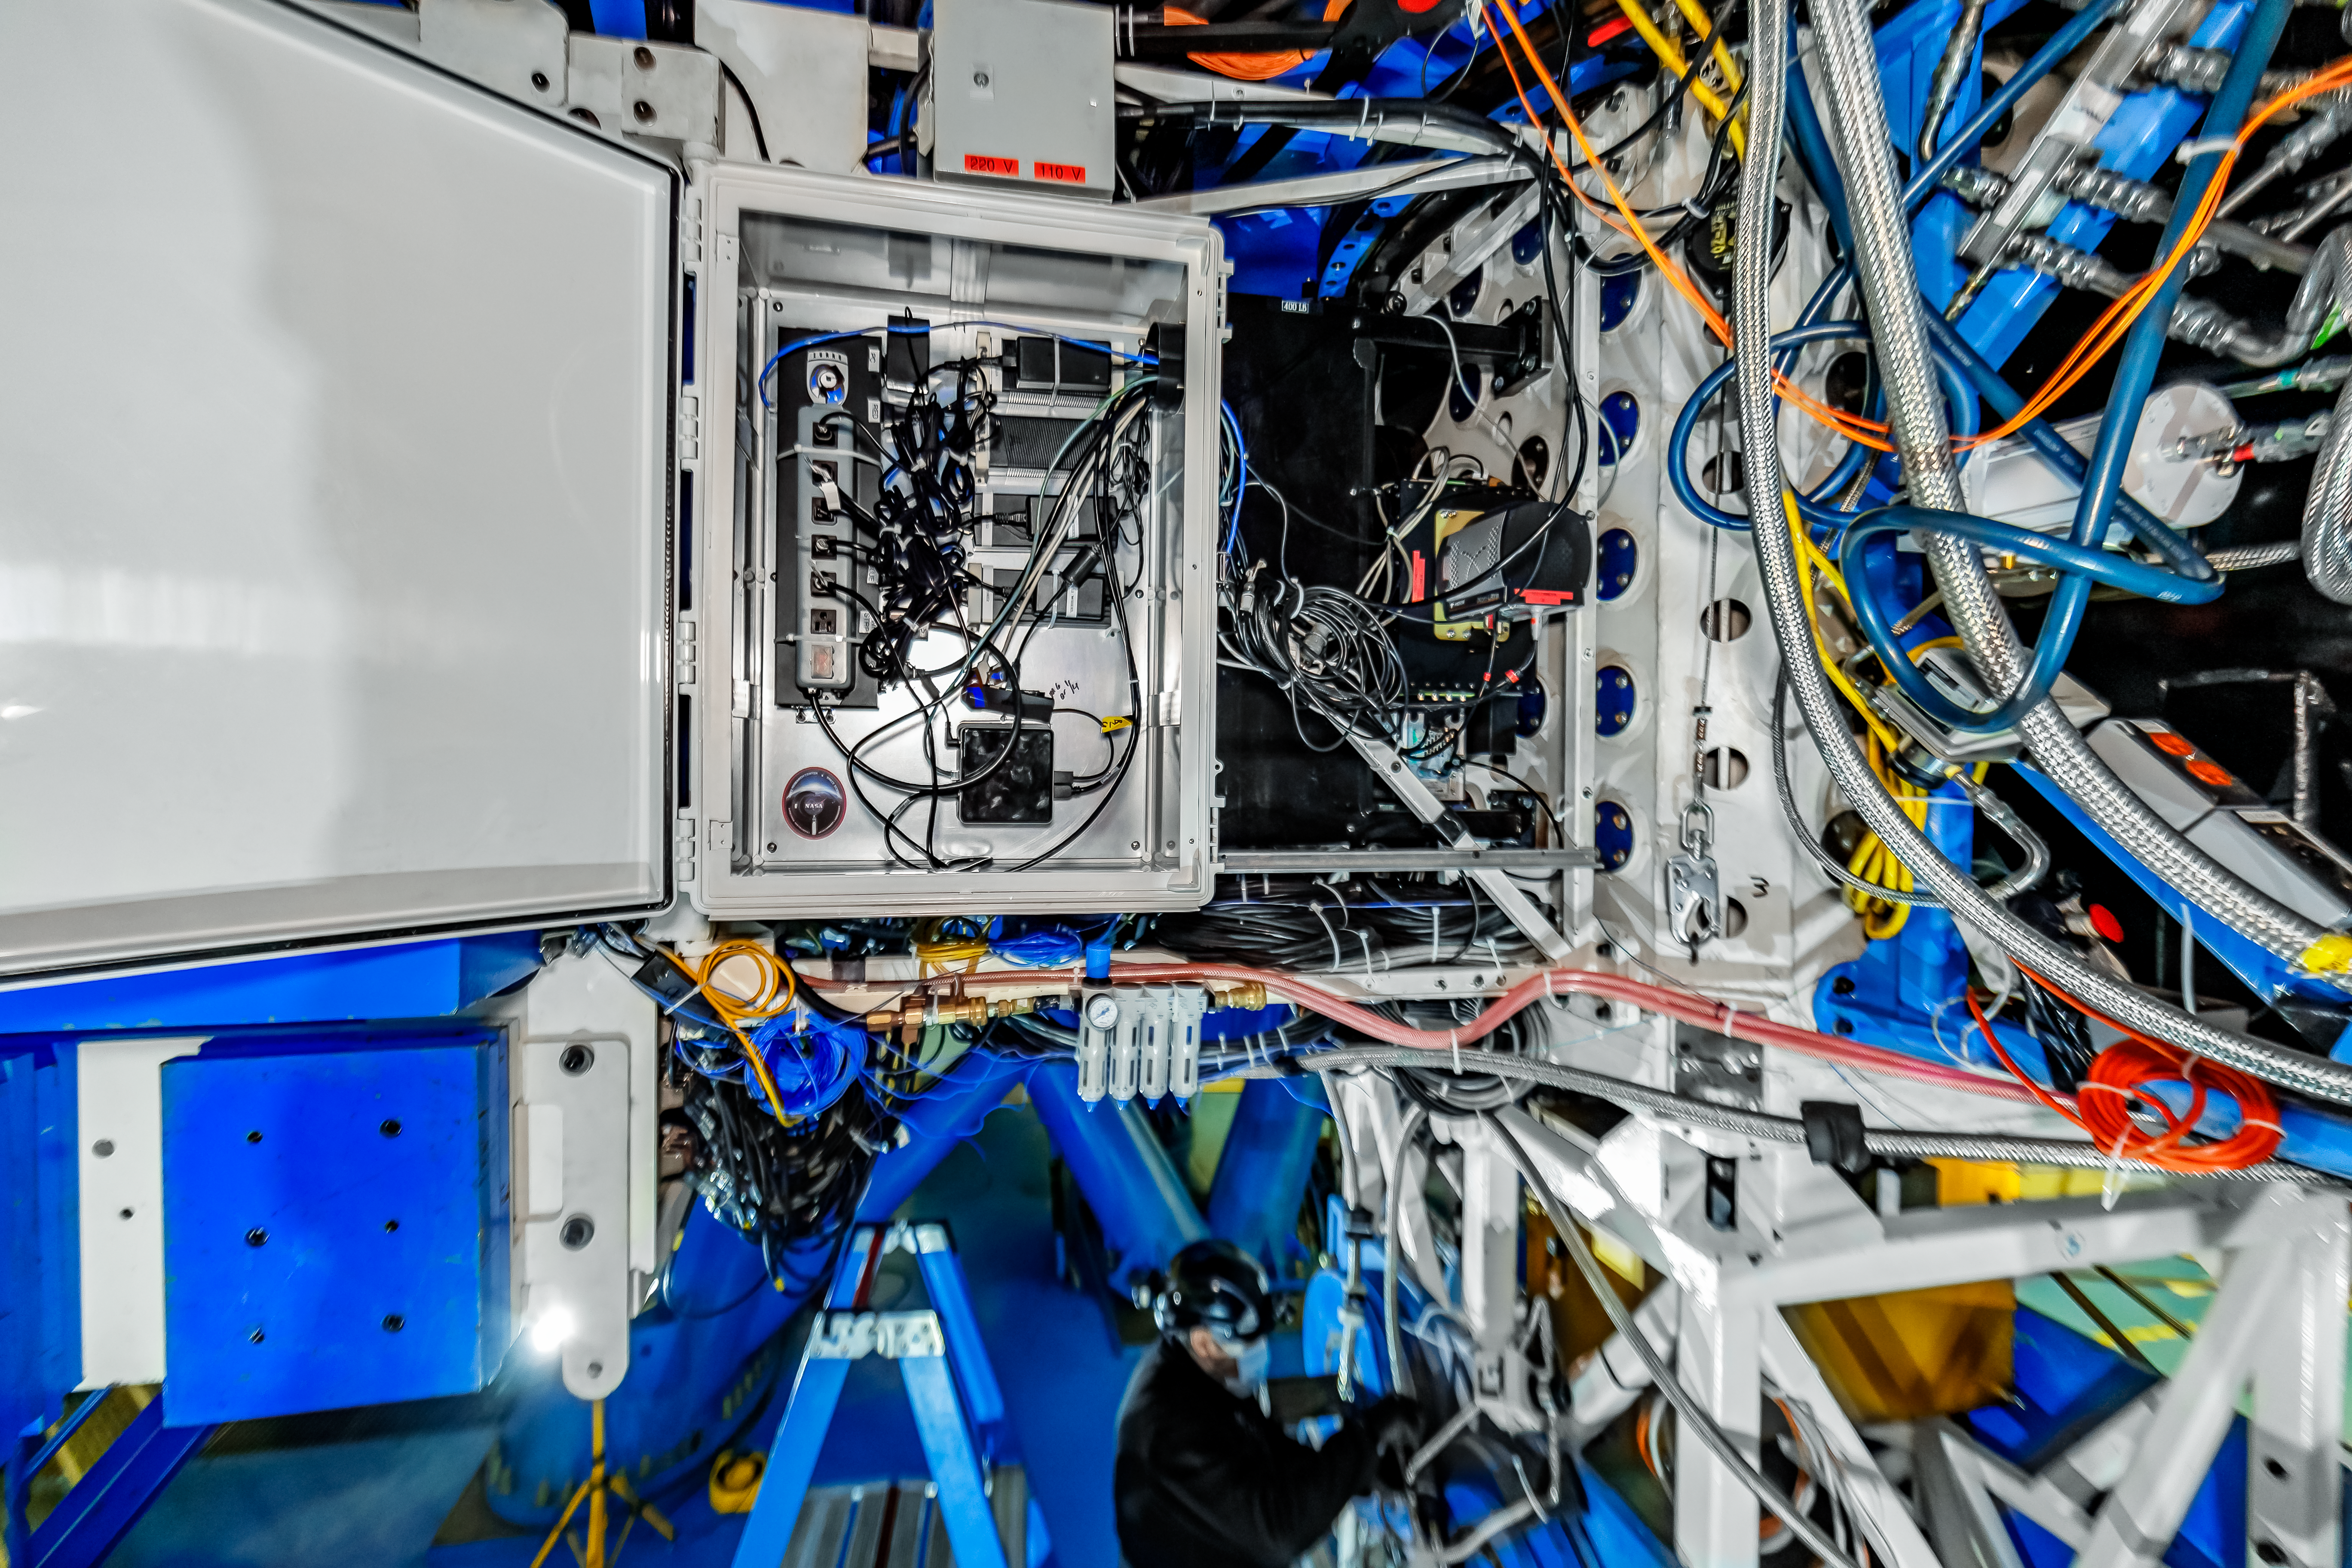

Zorro on Gemini South

Zorro instrument mounted on the Gemini South telescope.

Credit: International Gemini Observatory/NOIRLab/NSF/AURA